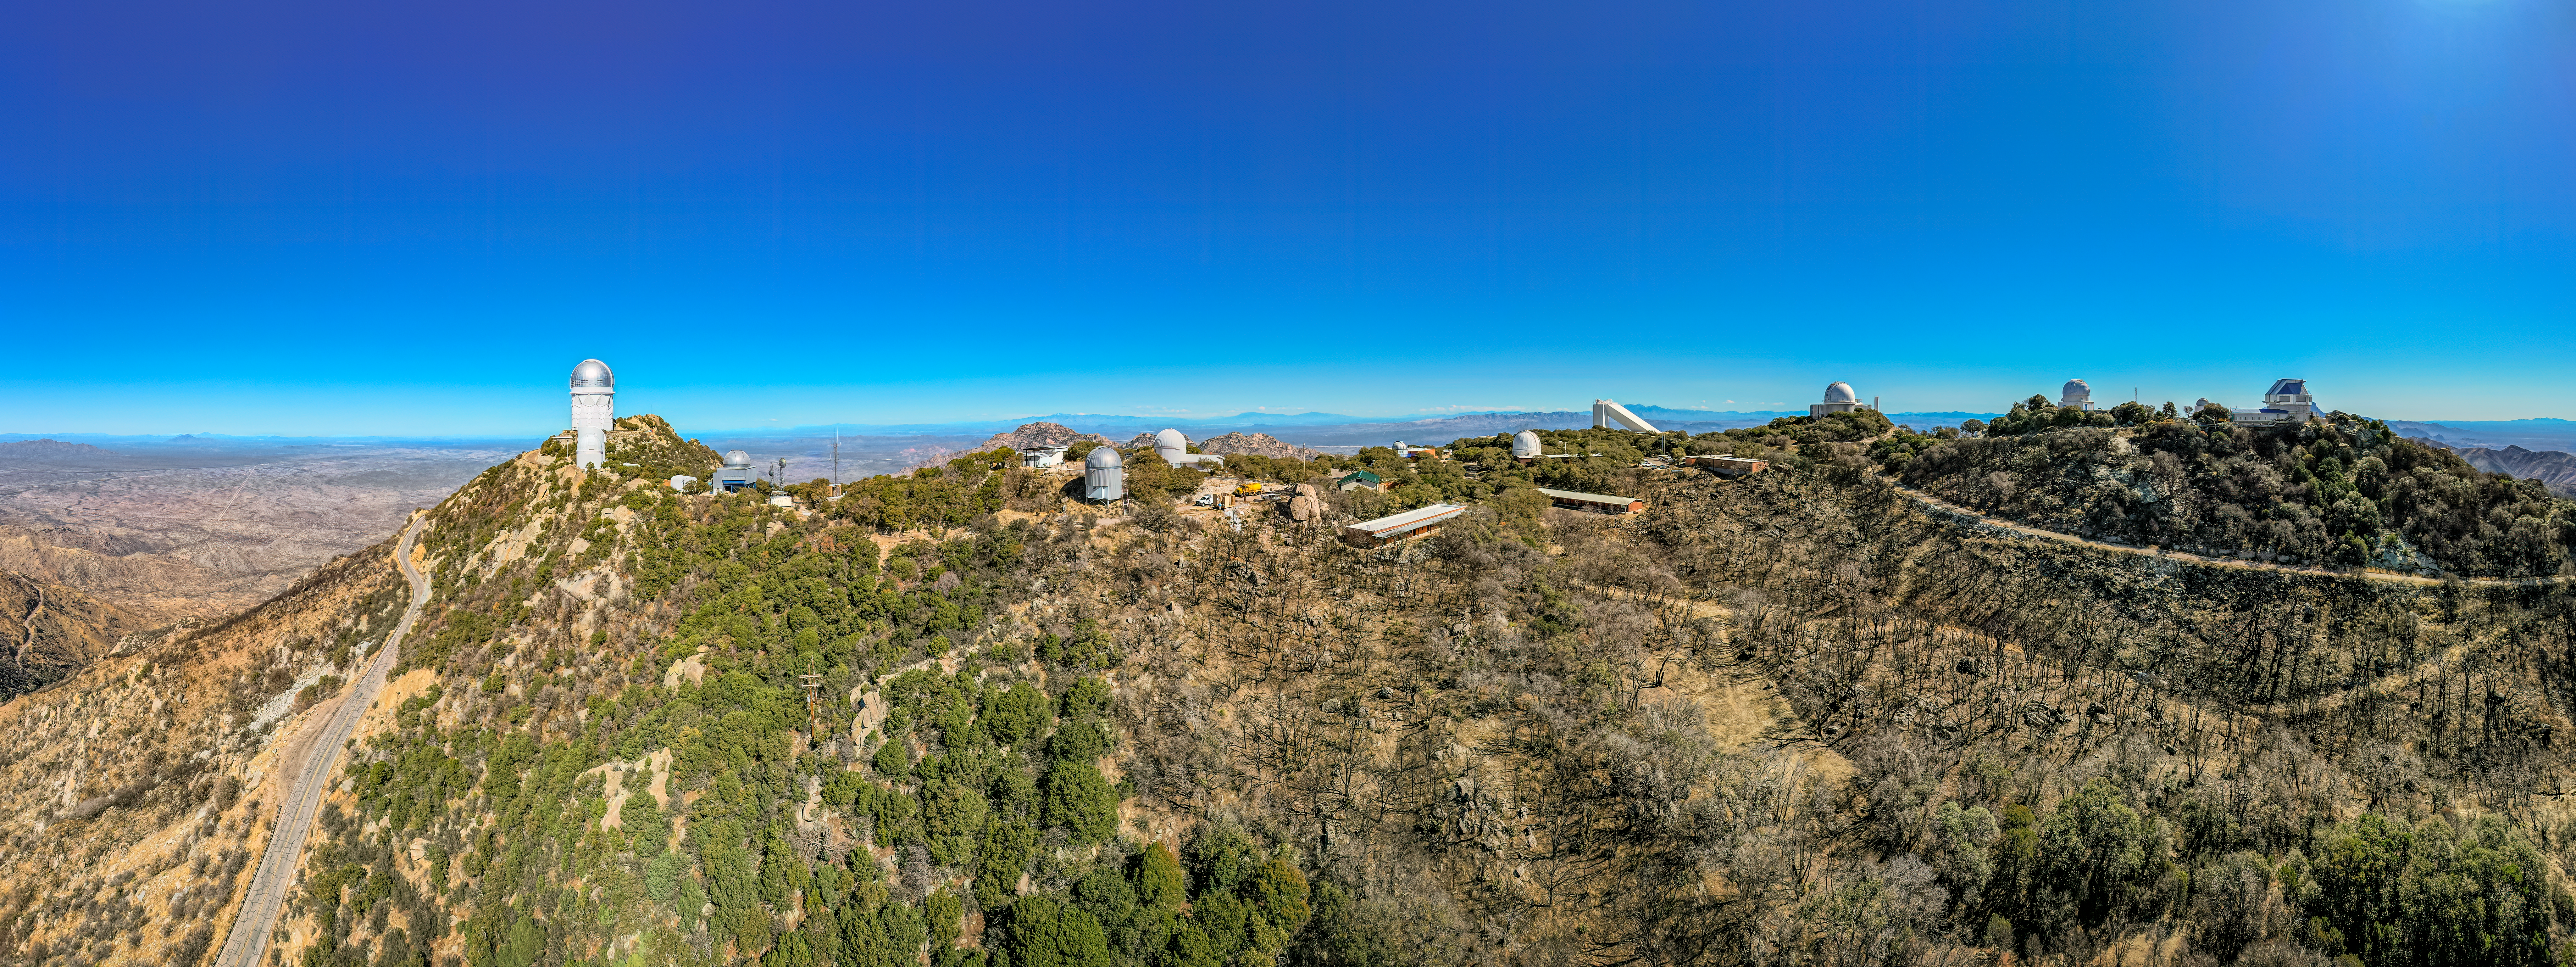

Kitt Peak National Observatory Aerial Panorama

An aerial panoramic view of the telescopes at Kitt Peak National Observatory (KPNO), a Program of NSF NOIRLab, showing the burn scars from the 2022 Contreras Fire.

Credit: KPNO/NOIRLab/NSF/AURA/P. Marenfeld